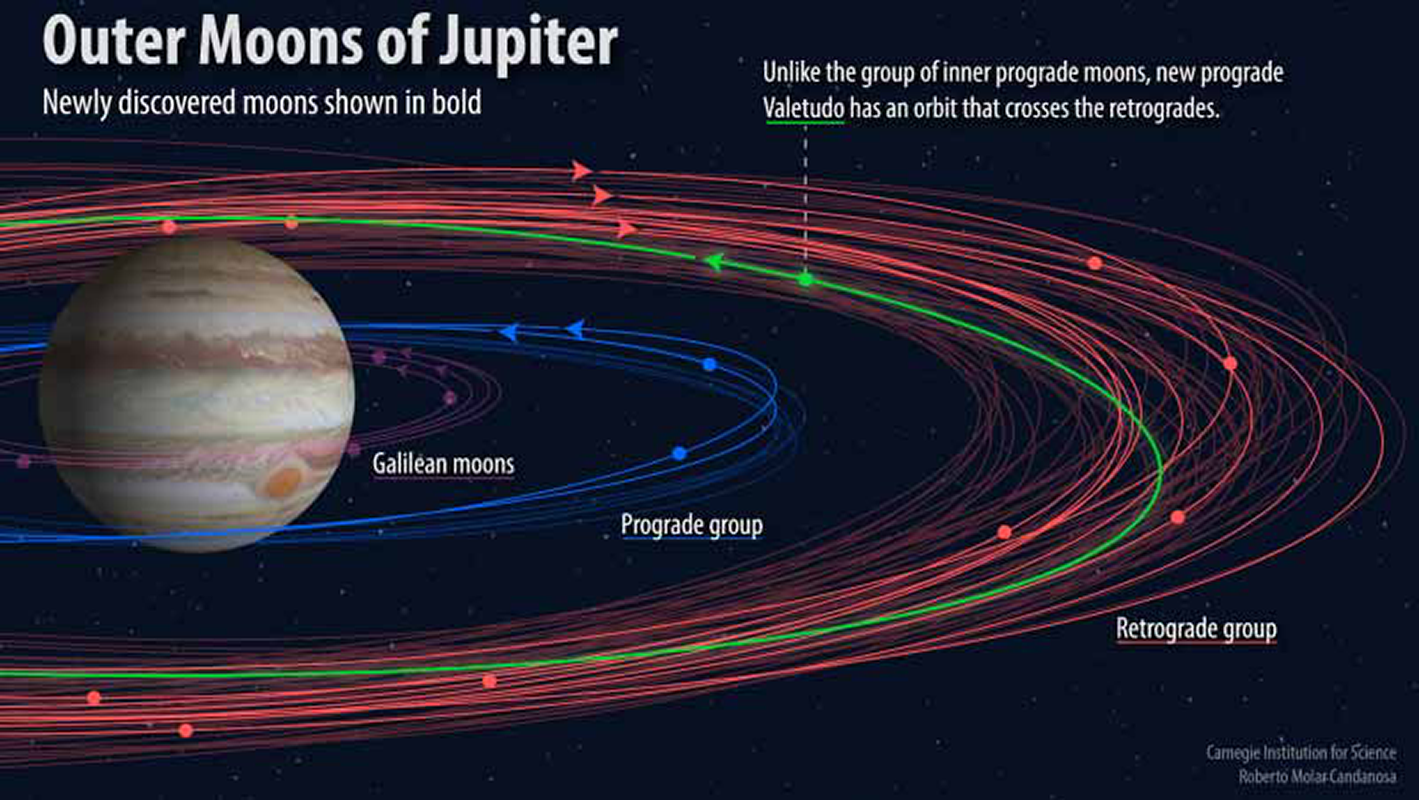

Twelve More Jovian Moons — One’s an Oddball

Observations made with DECam on the CTIO Blanco Telescope have led to the discovery of 12 additional moons of Jupiter, including its smallest known moon, Valetudo, less than one kilometer in diameter. Jupiter is now known to have 79 moons, a staggeringly large number compared to Earth’s single moon. In addition to its small size, Valetudo is also unusual because it orbits out of the plane of the other moons.

Credit: Carnegie Science